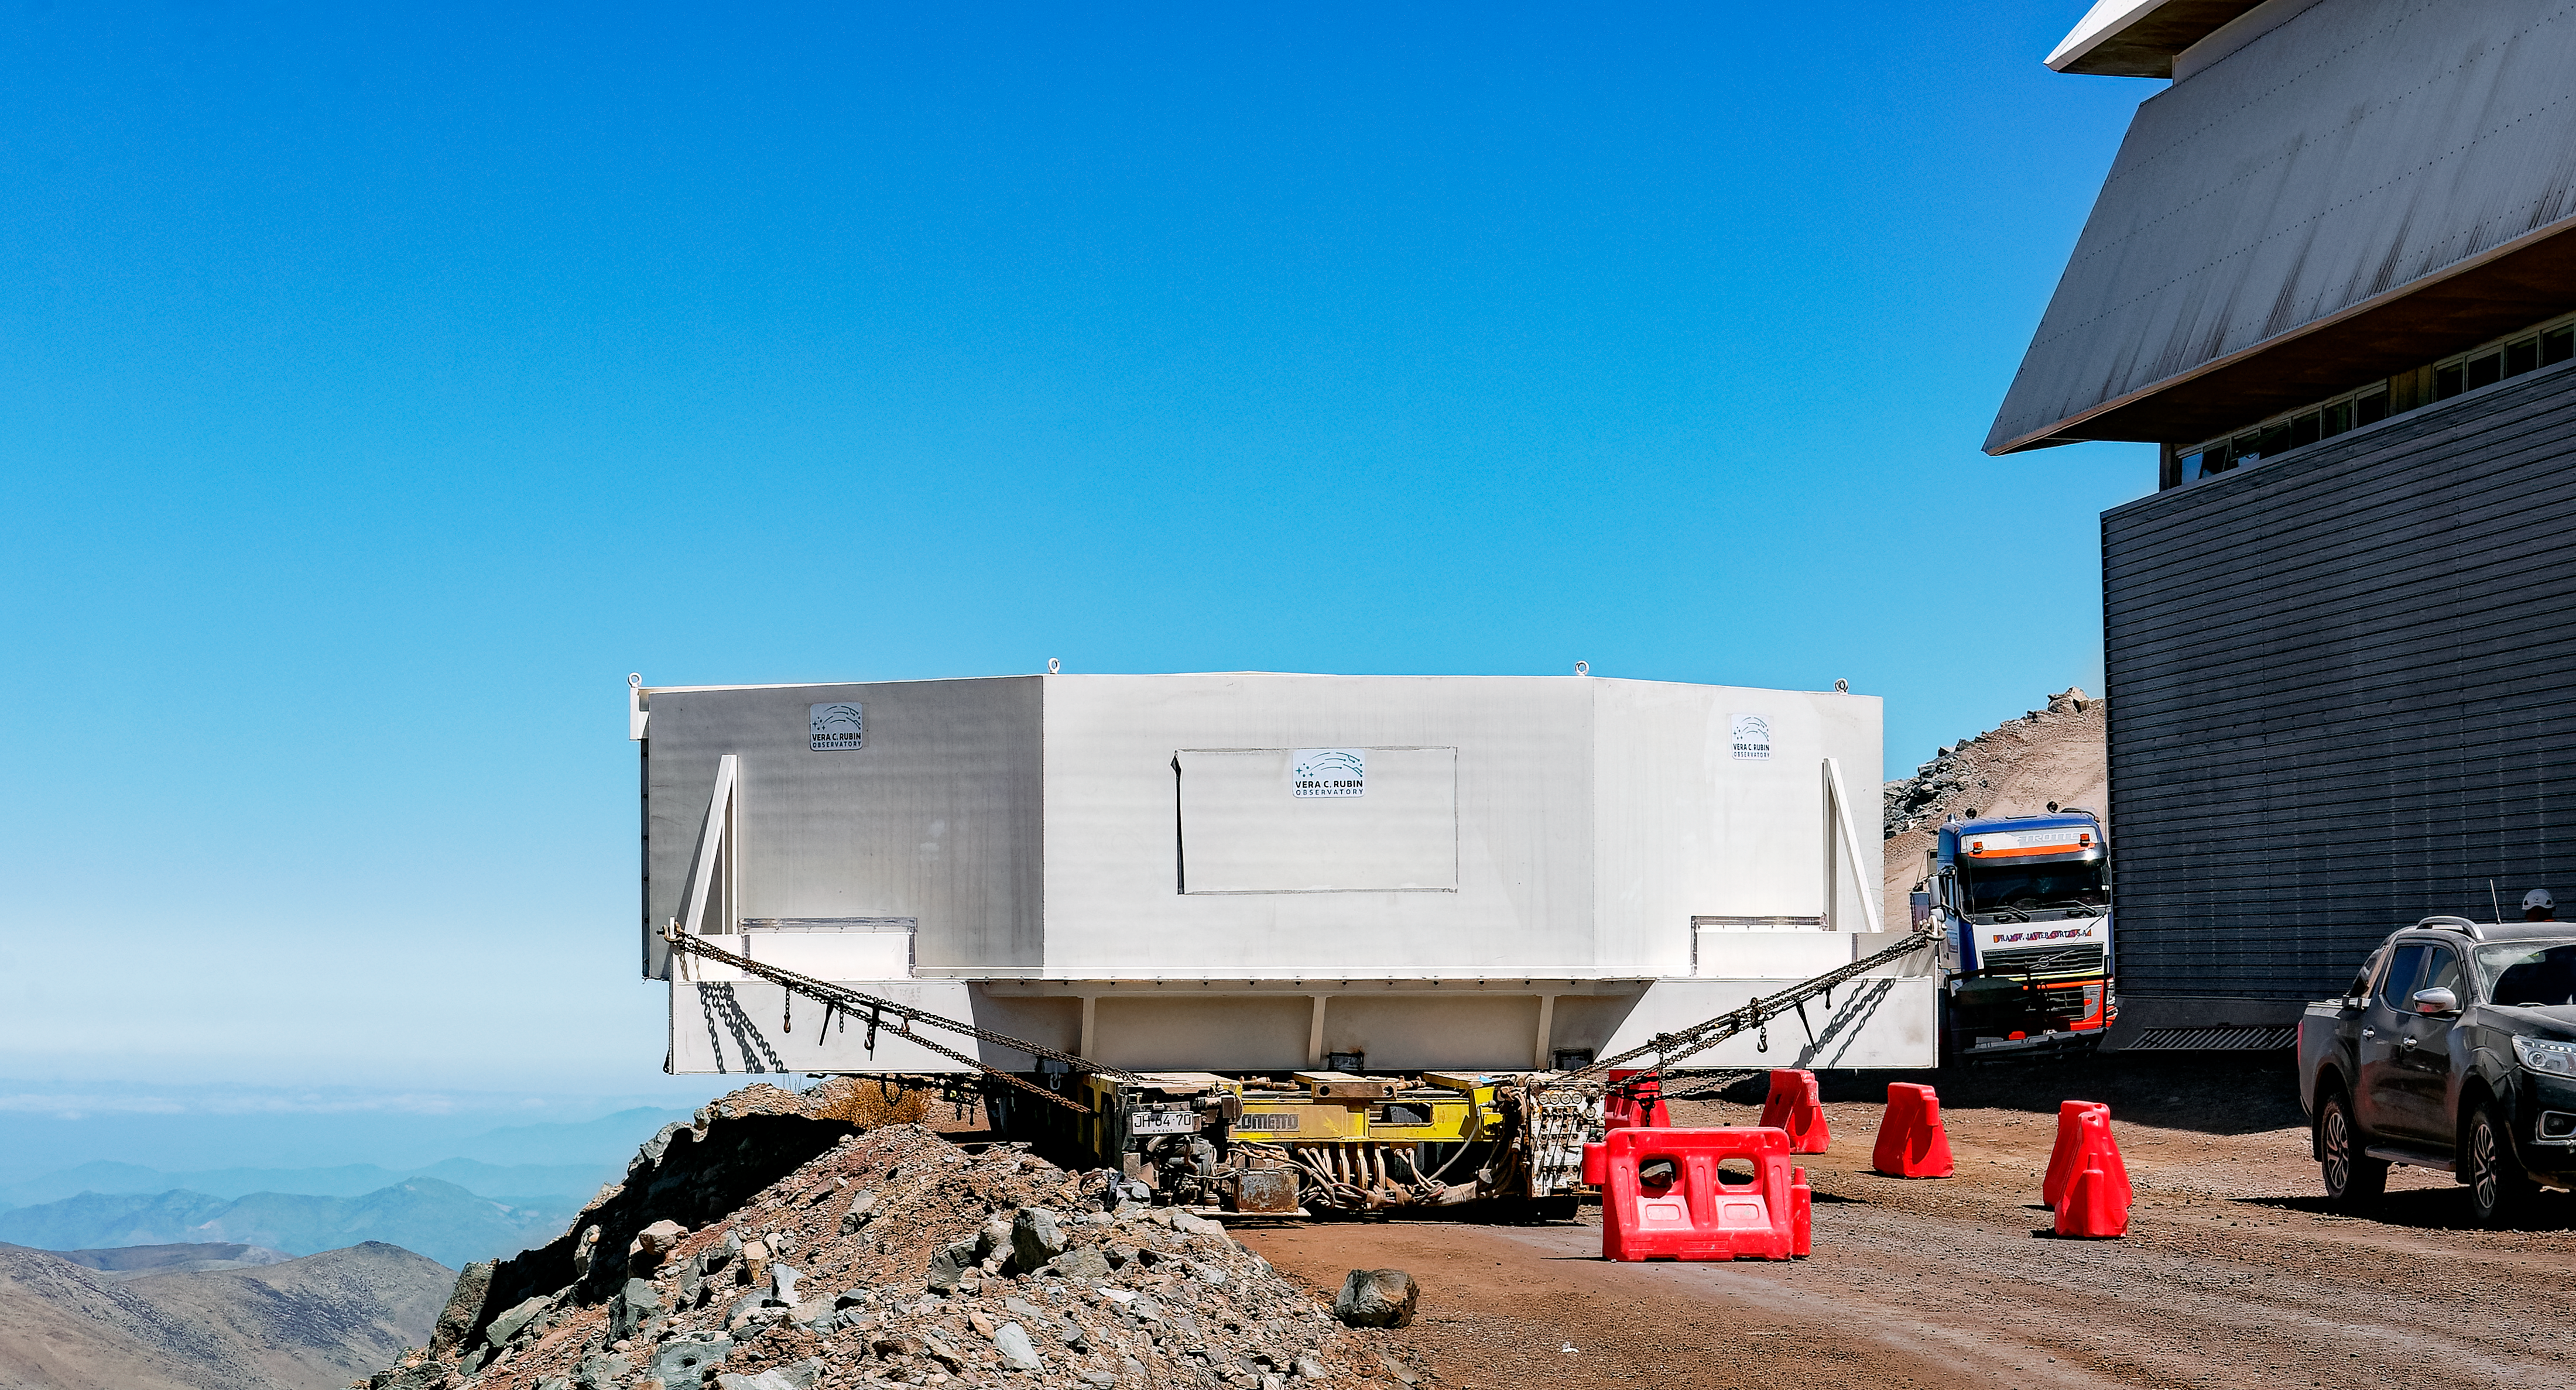

Moving the Rubin M1M3 Glass

Rubin team members move the M1M3 mirror glass on the summit.

Credit: RubinObs/NOIRLab/SLAC/NSF/DOE/AURA